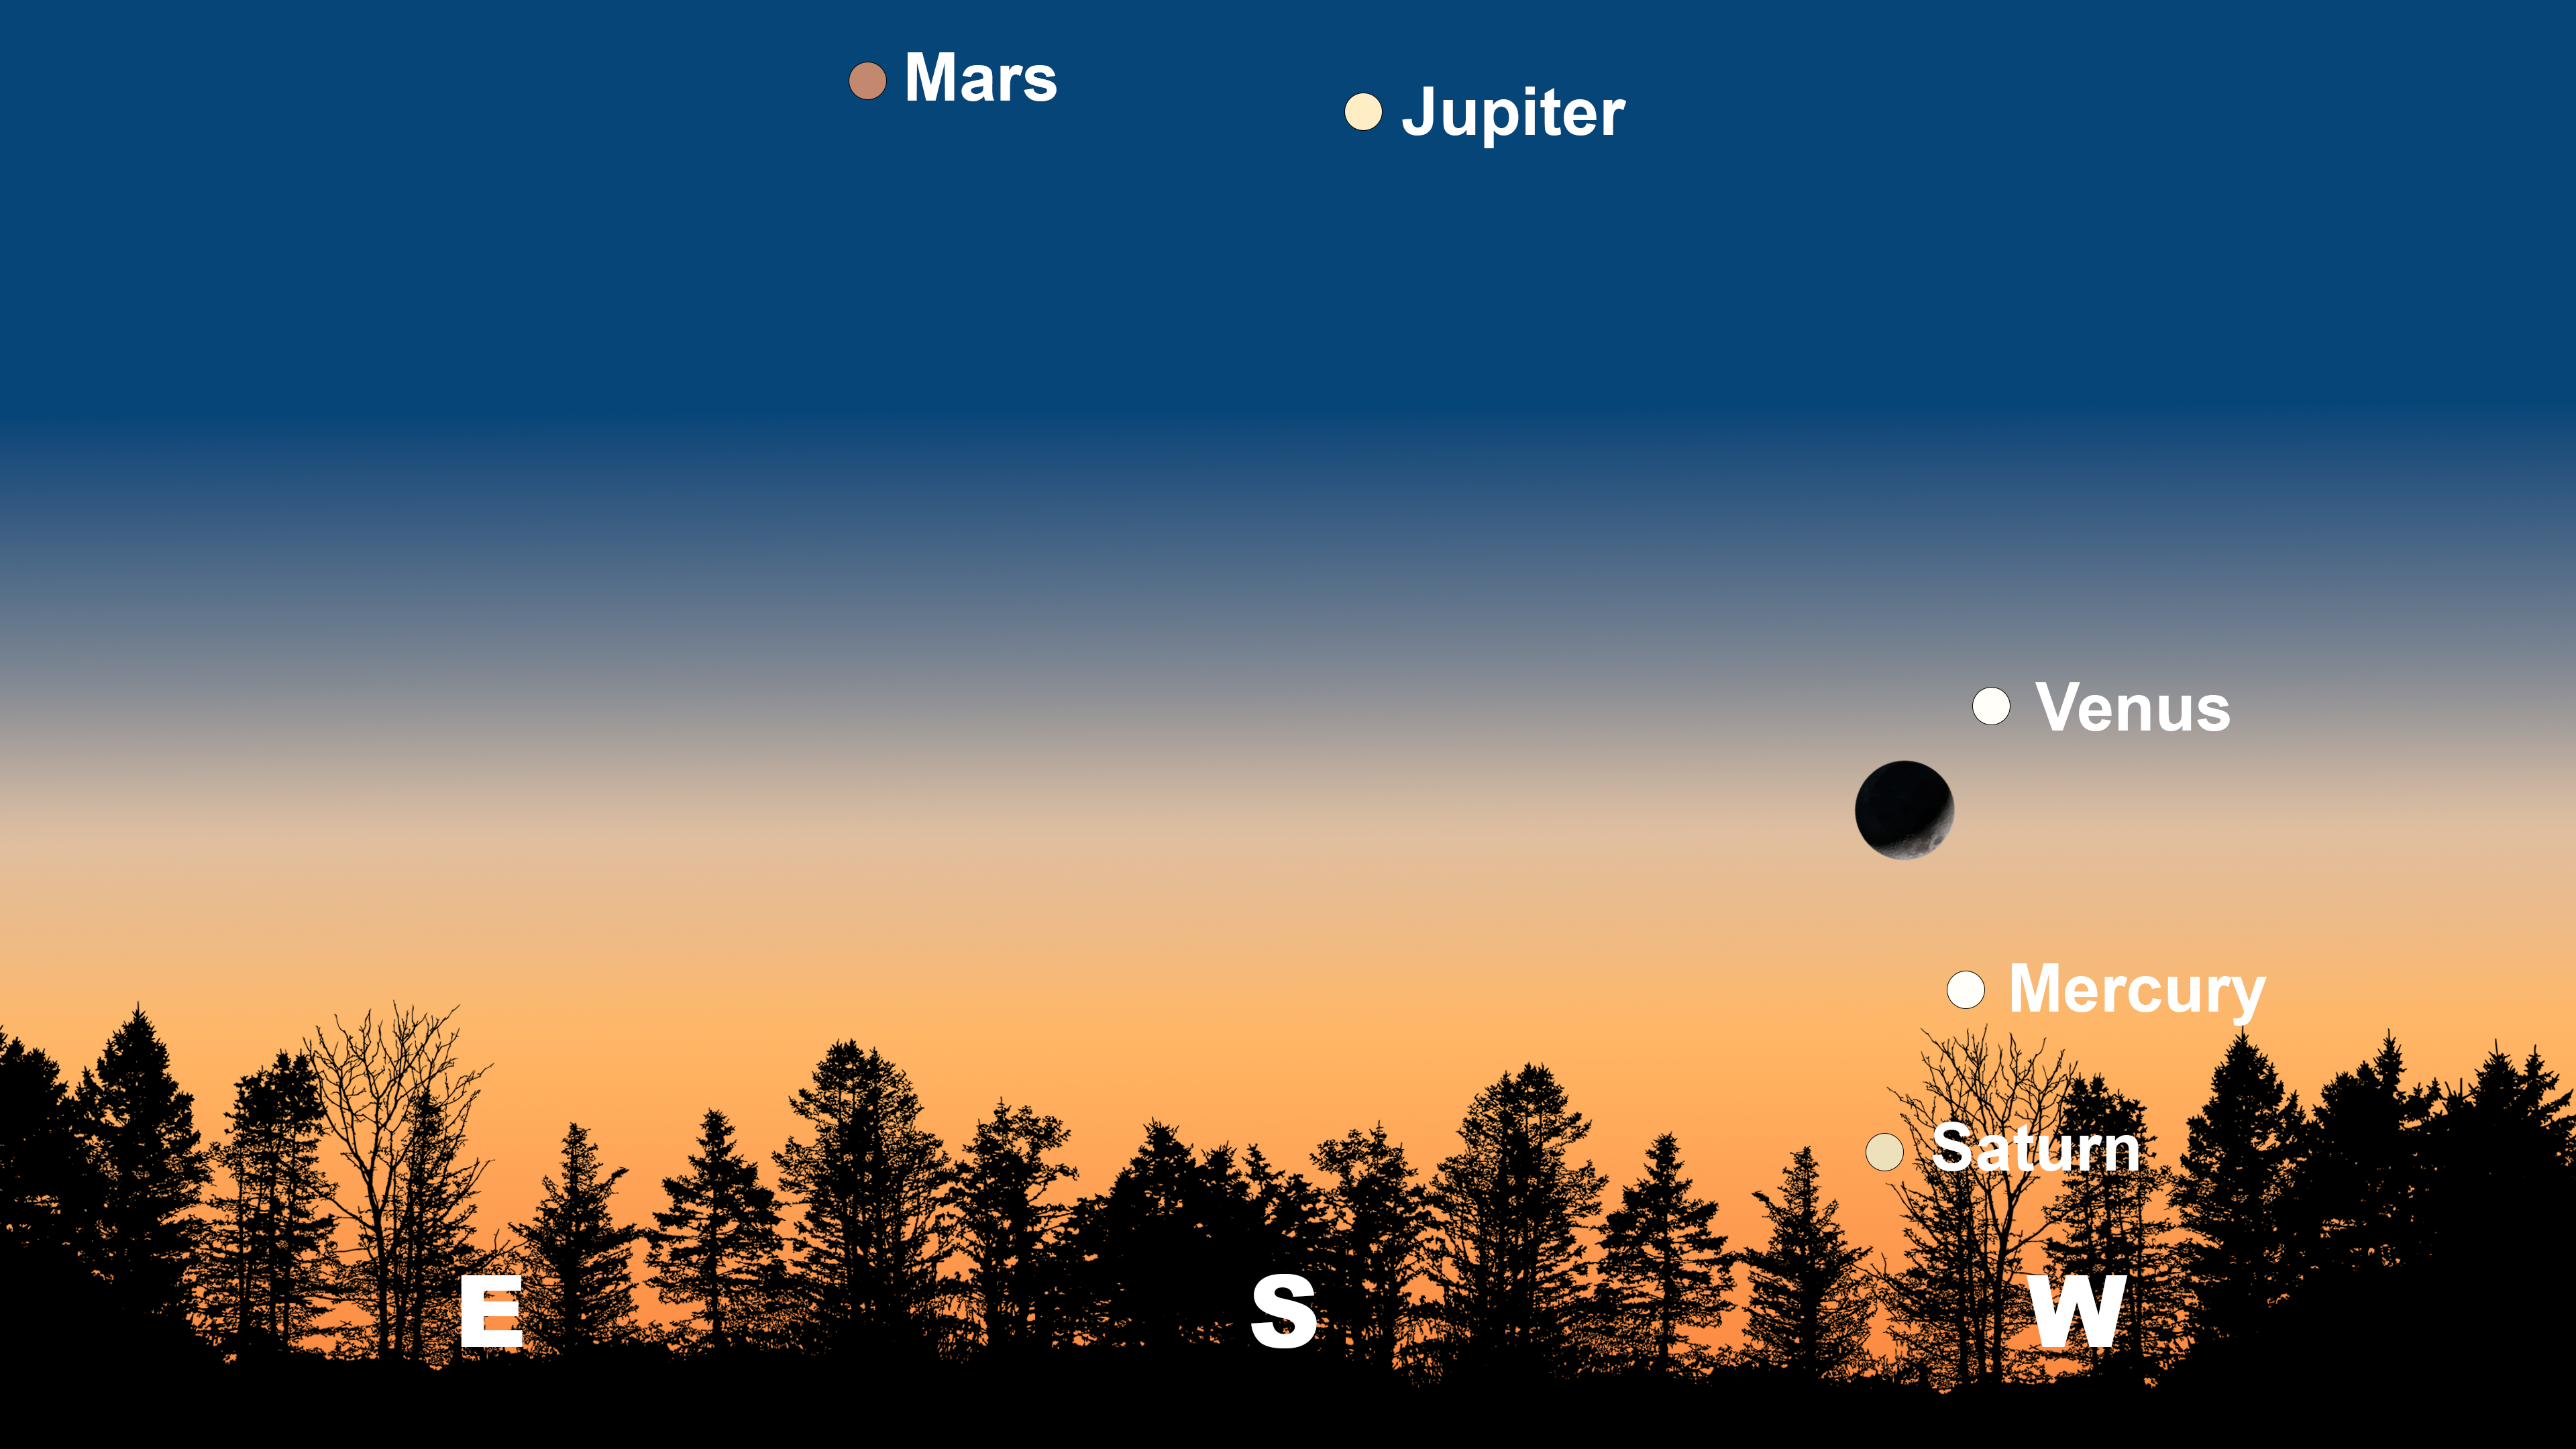

The night sky from Tucson on 1 March after sunset. Hilo will have a similar view. From La Serena, the lineup will appear more horizontal with Venus on the far right, while Jupiter will appear in the north, and Mars will appear in the northeast.

Credit: NOIRLab/NSF/AURA/Stellarium/J. Davis